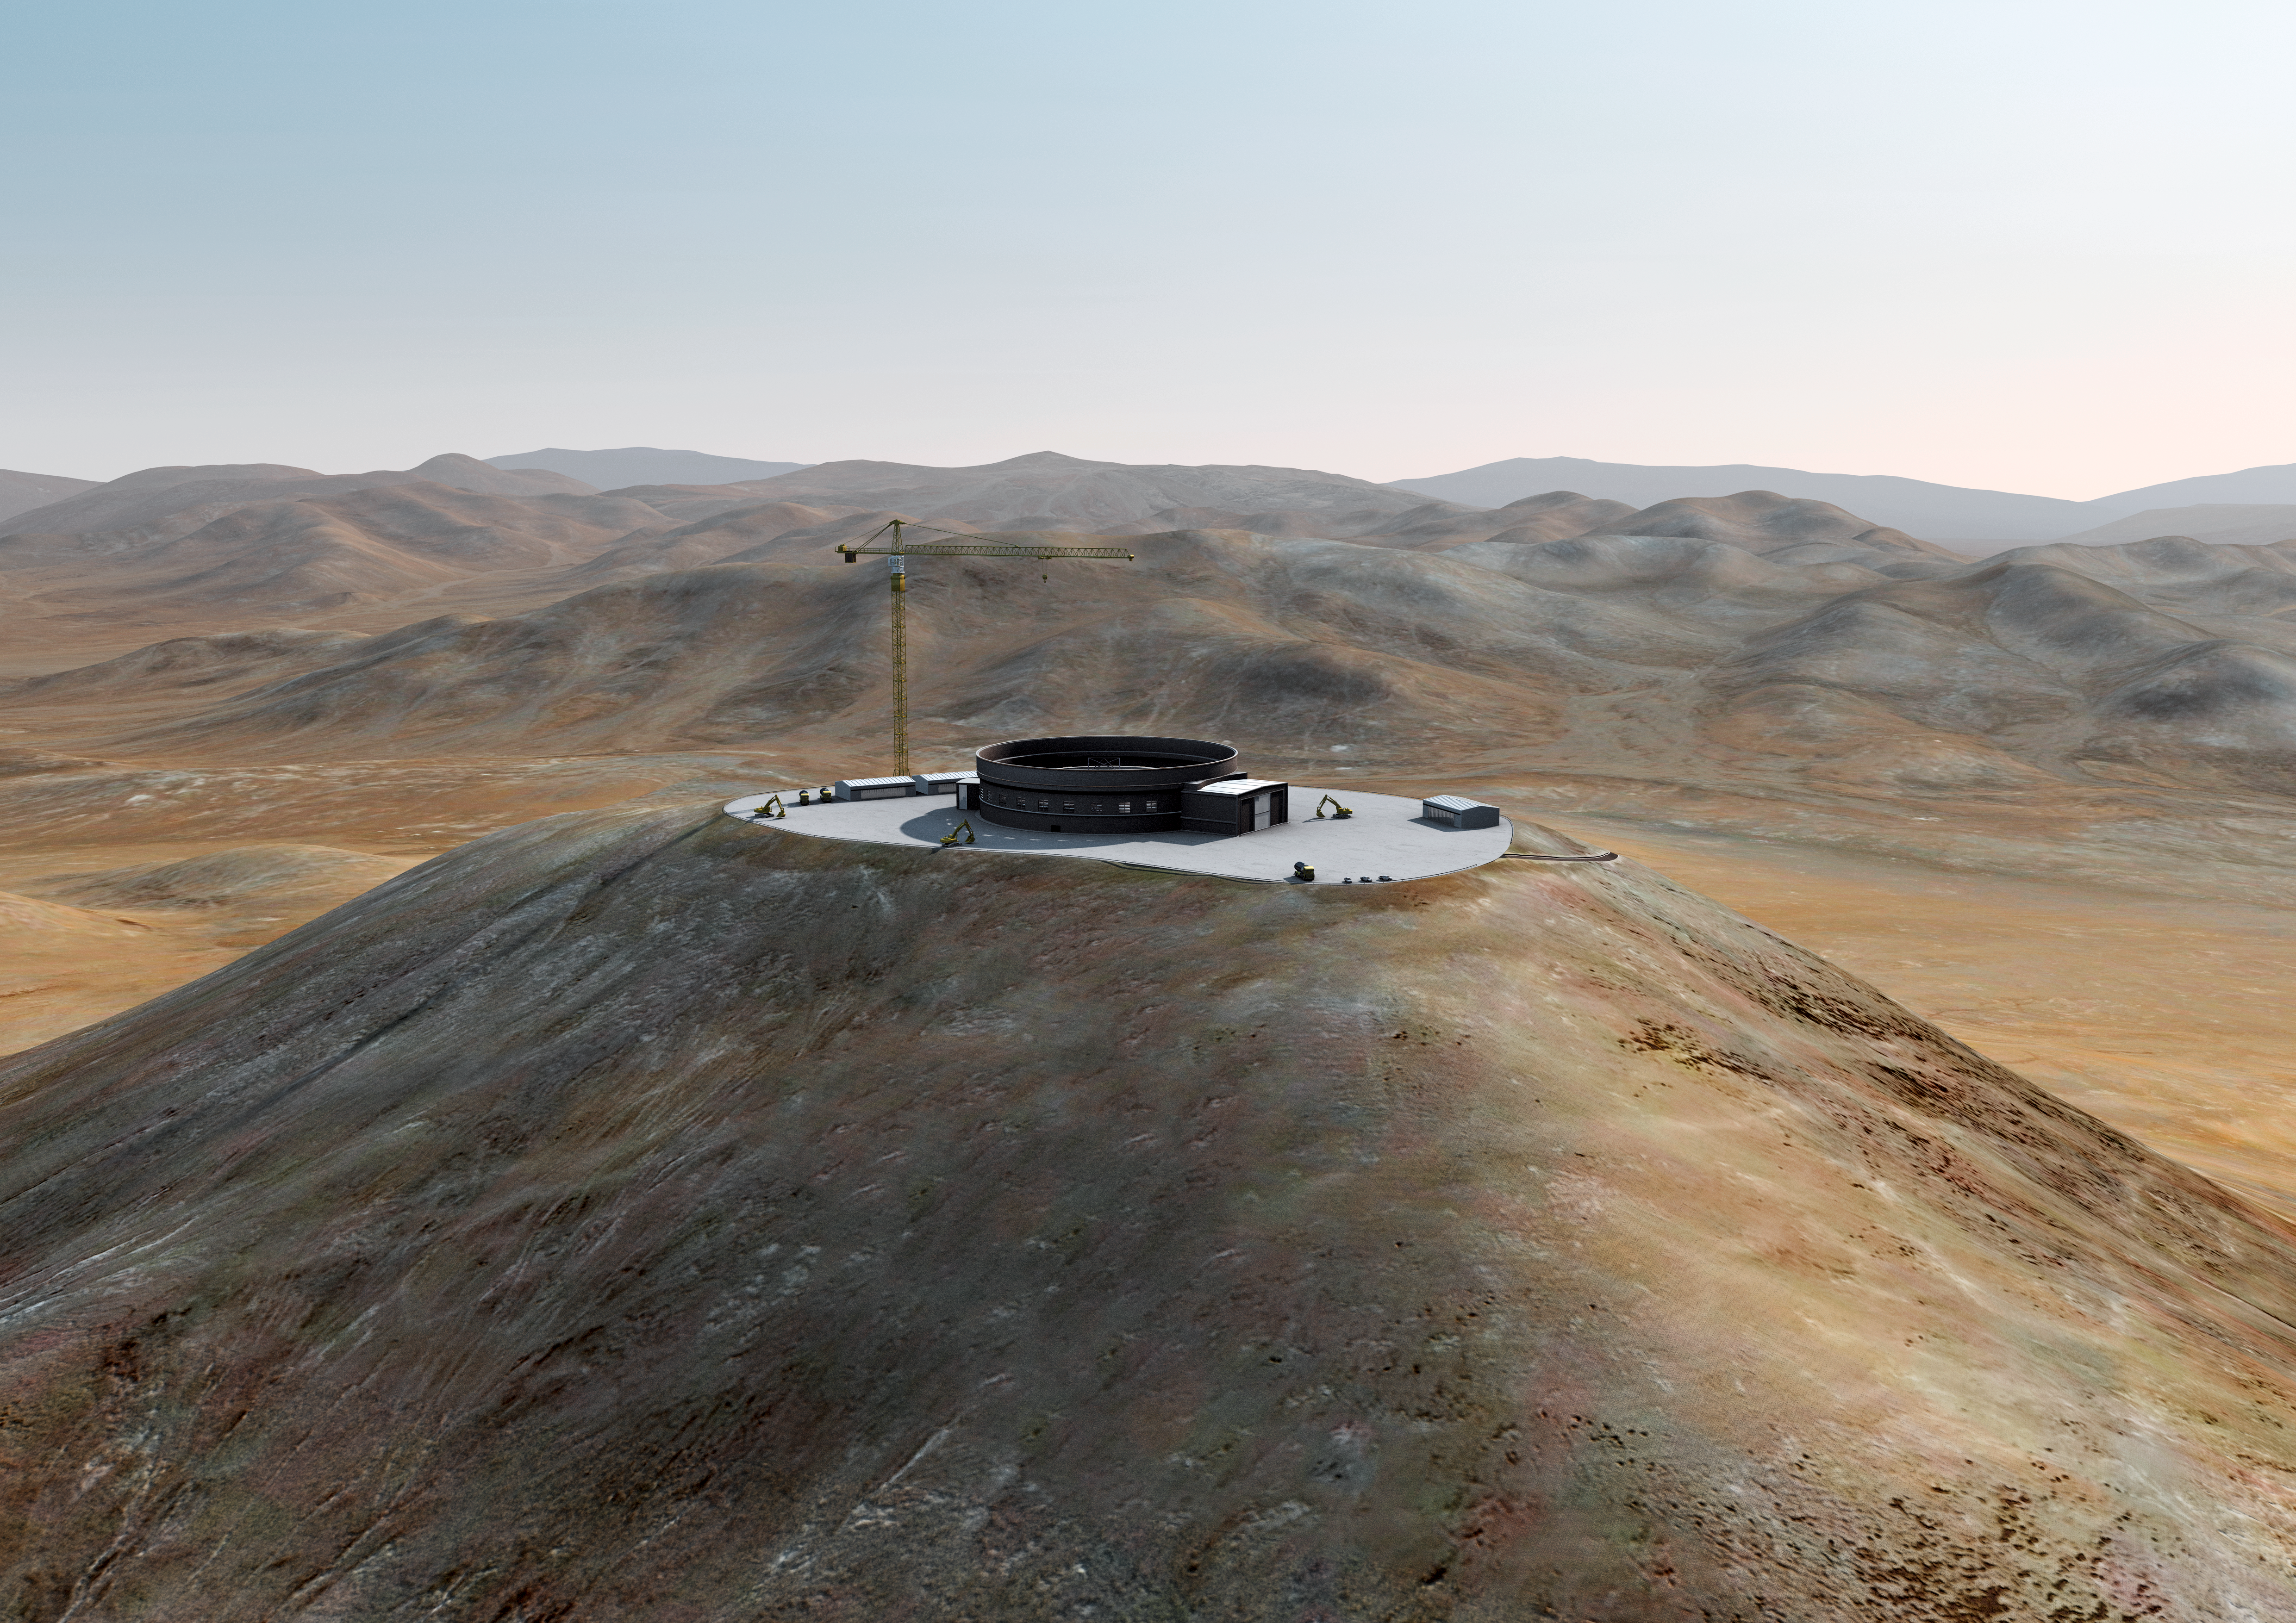

The ELT grows on Cerro Armazones (II)

Artist´s impression of how Cerro Armazones, in the Atacama Desert, may look by 2012. Cerro Armazones was selected as the site for the planned Extremely Large Telescope (ELT), on 26 April 2010. The go ahead for ELT construction is expected in 2010, with the start of operations planned for early in the next decade. By 2012, the foundations should have been built and the structure of the enclosure should start growing. With its 40-metre-class diameter mirror, the ELT will be the largest optical/near-infrared telescope in the world. Cerro Armazones is a mountain at an altitude of 3046 metres in the II Region of Chile, some 130 kilometres south of the town of Antofagasta and about 20 kilometres away from Cerro Paranal, home of ESO’s Very Large Telescope (VLT).

The design for the ELT shown here was published in 2009 and is preliminary.

Credit: ESO/L. Calçada